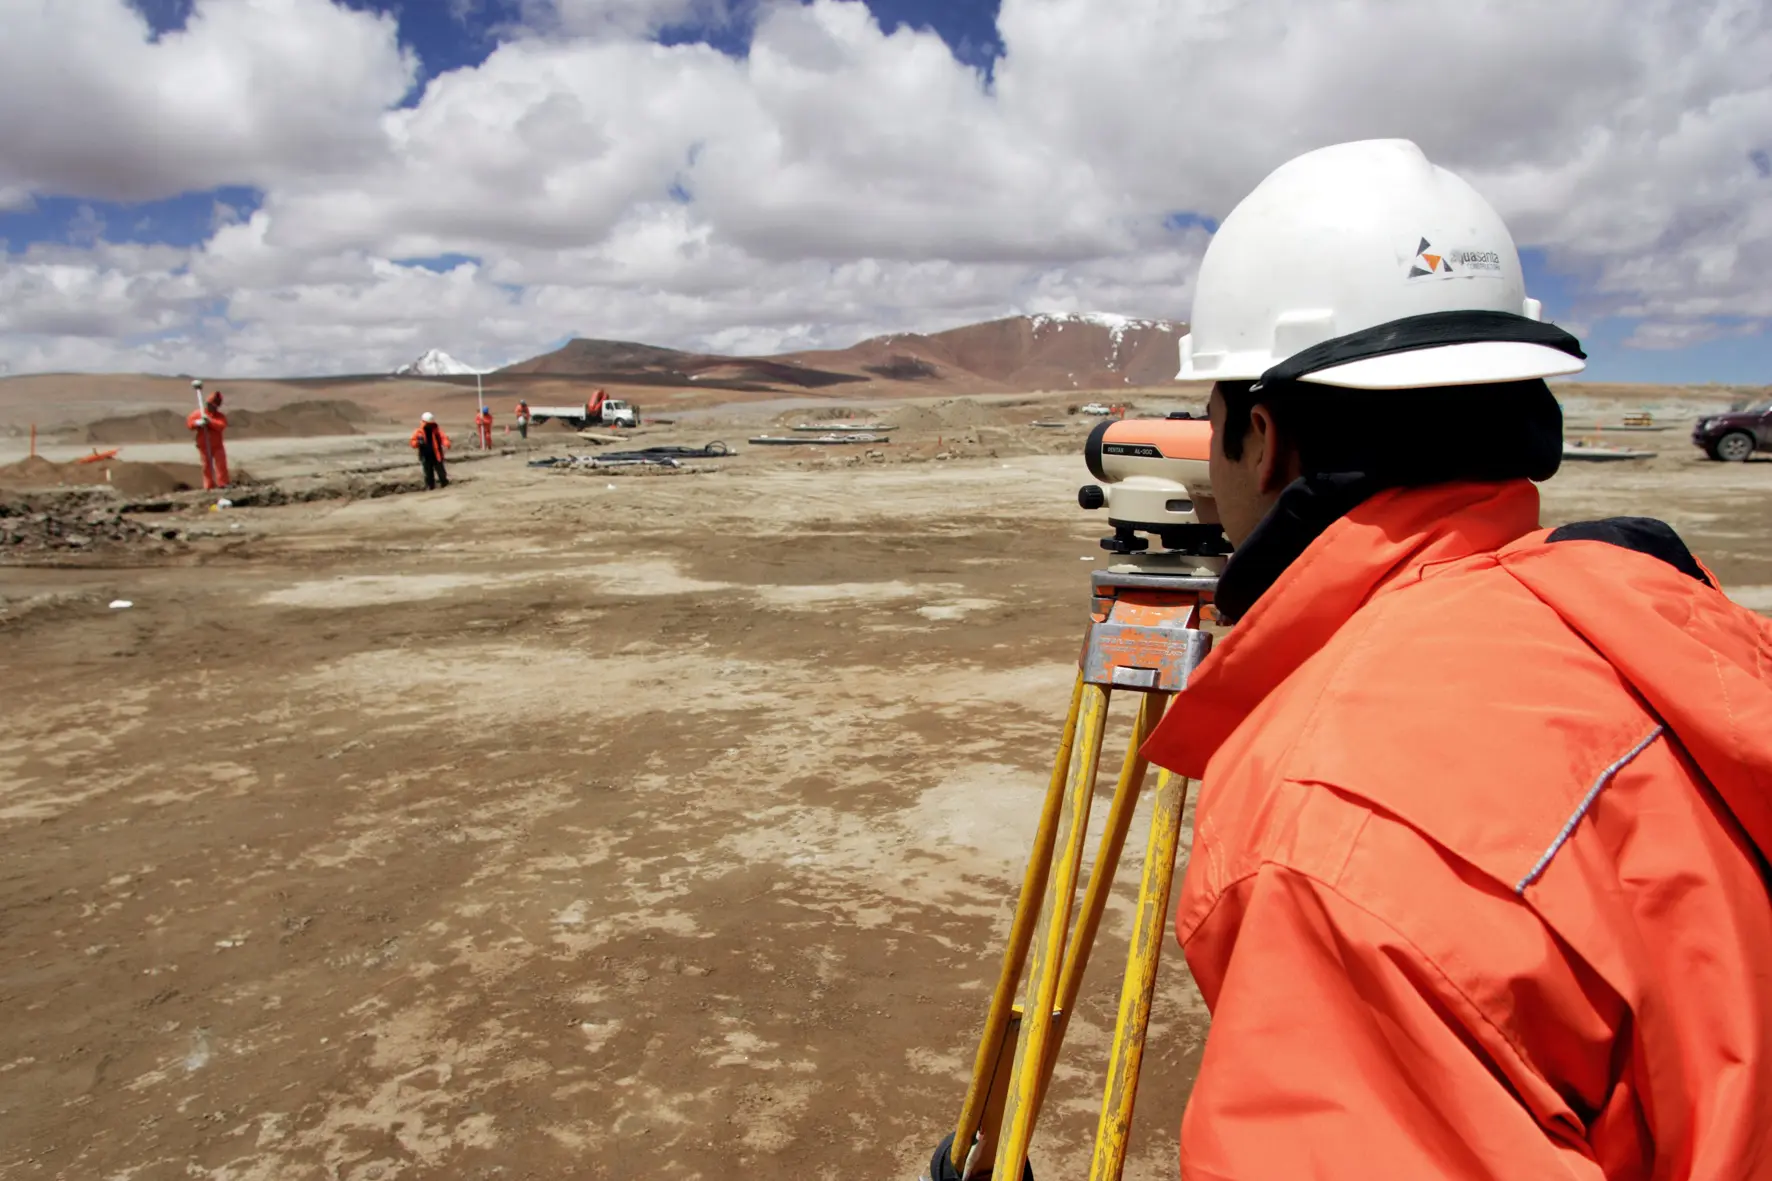

For the construction of the AOS

or the construction of the AOS, at more than 5000 meters above sea level, the operators underwent extreme conditions, almost always working in sub-zero temperatures.

Credit: ALMA (ESO / NAOJ / NRAO)